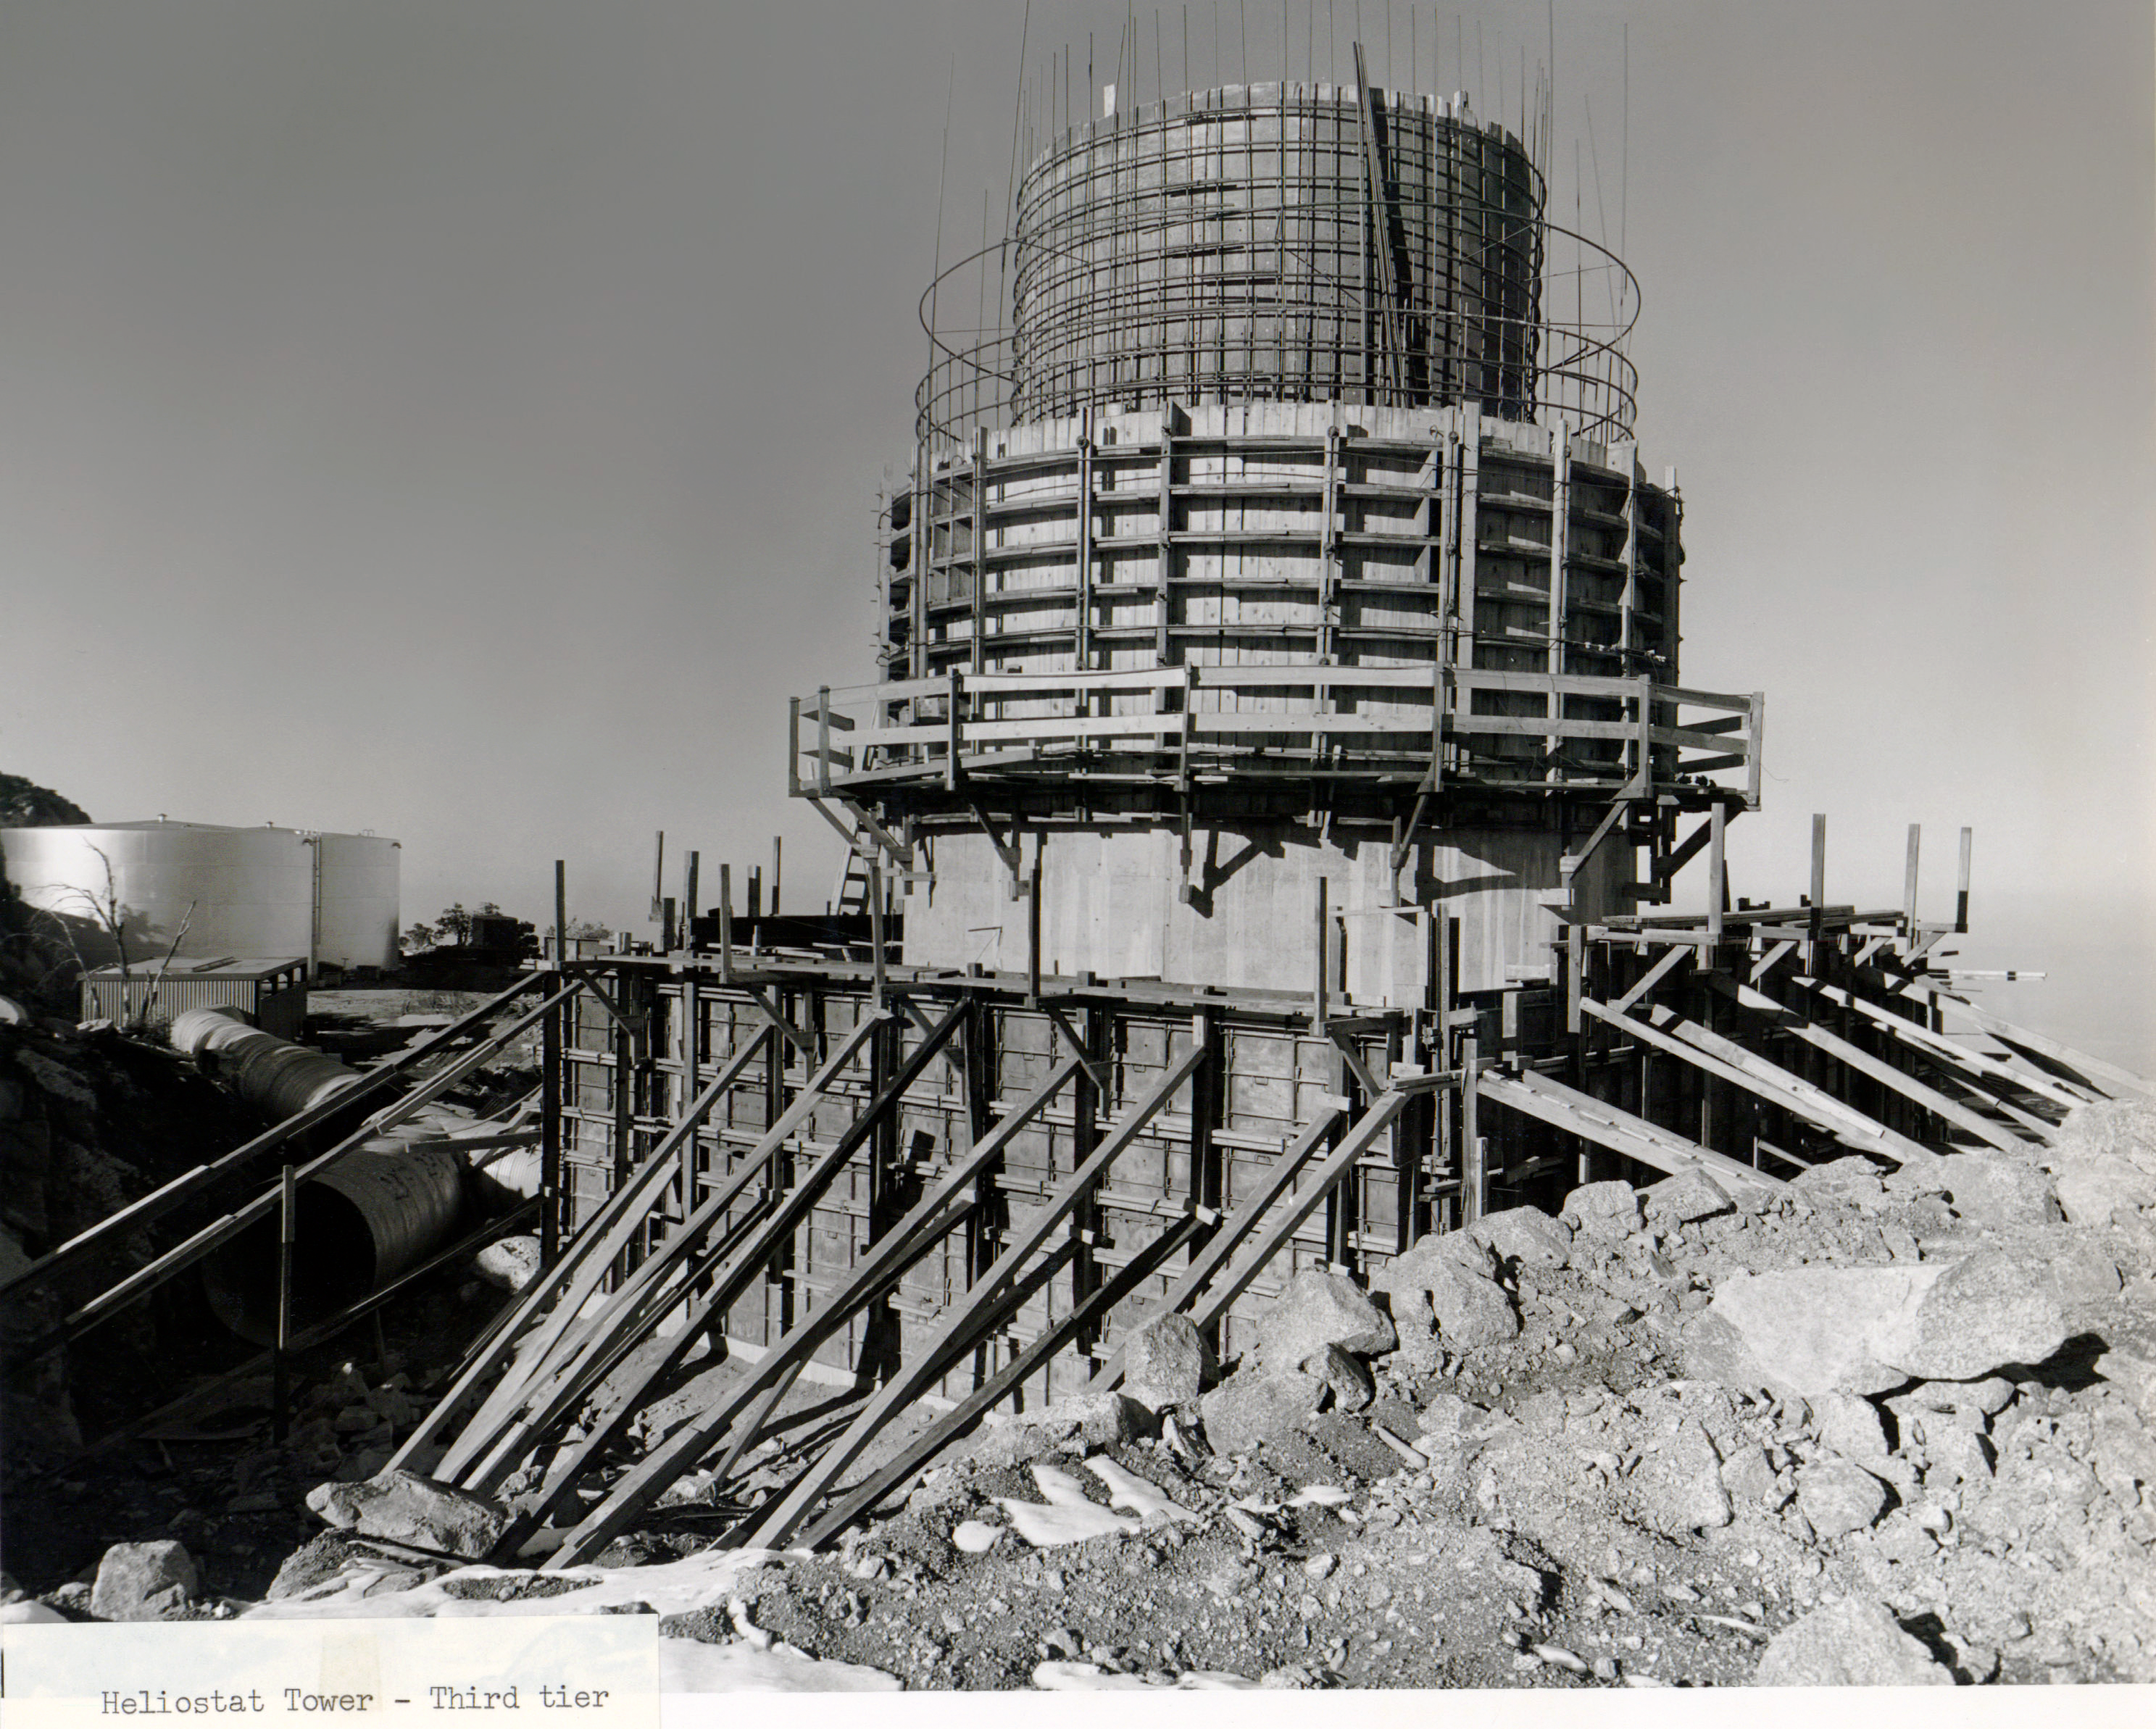

McMath-Pierce Solar Telescope Heliostat Tower Construction

The heliostat tower for the McMath-Pierce Solar Telescope at Kitt Peak National Observatory is seen under construction in this image.

Credit: NOIRLab